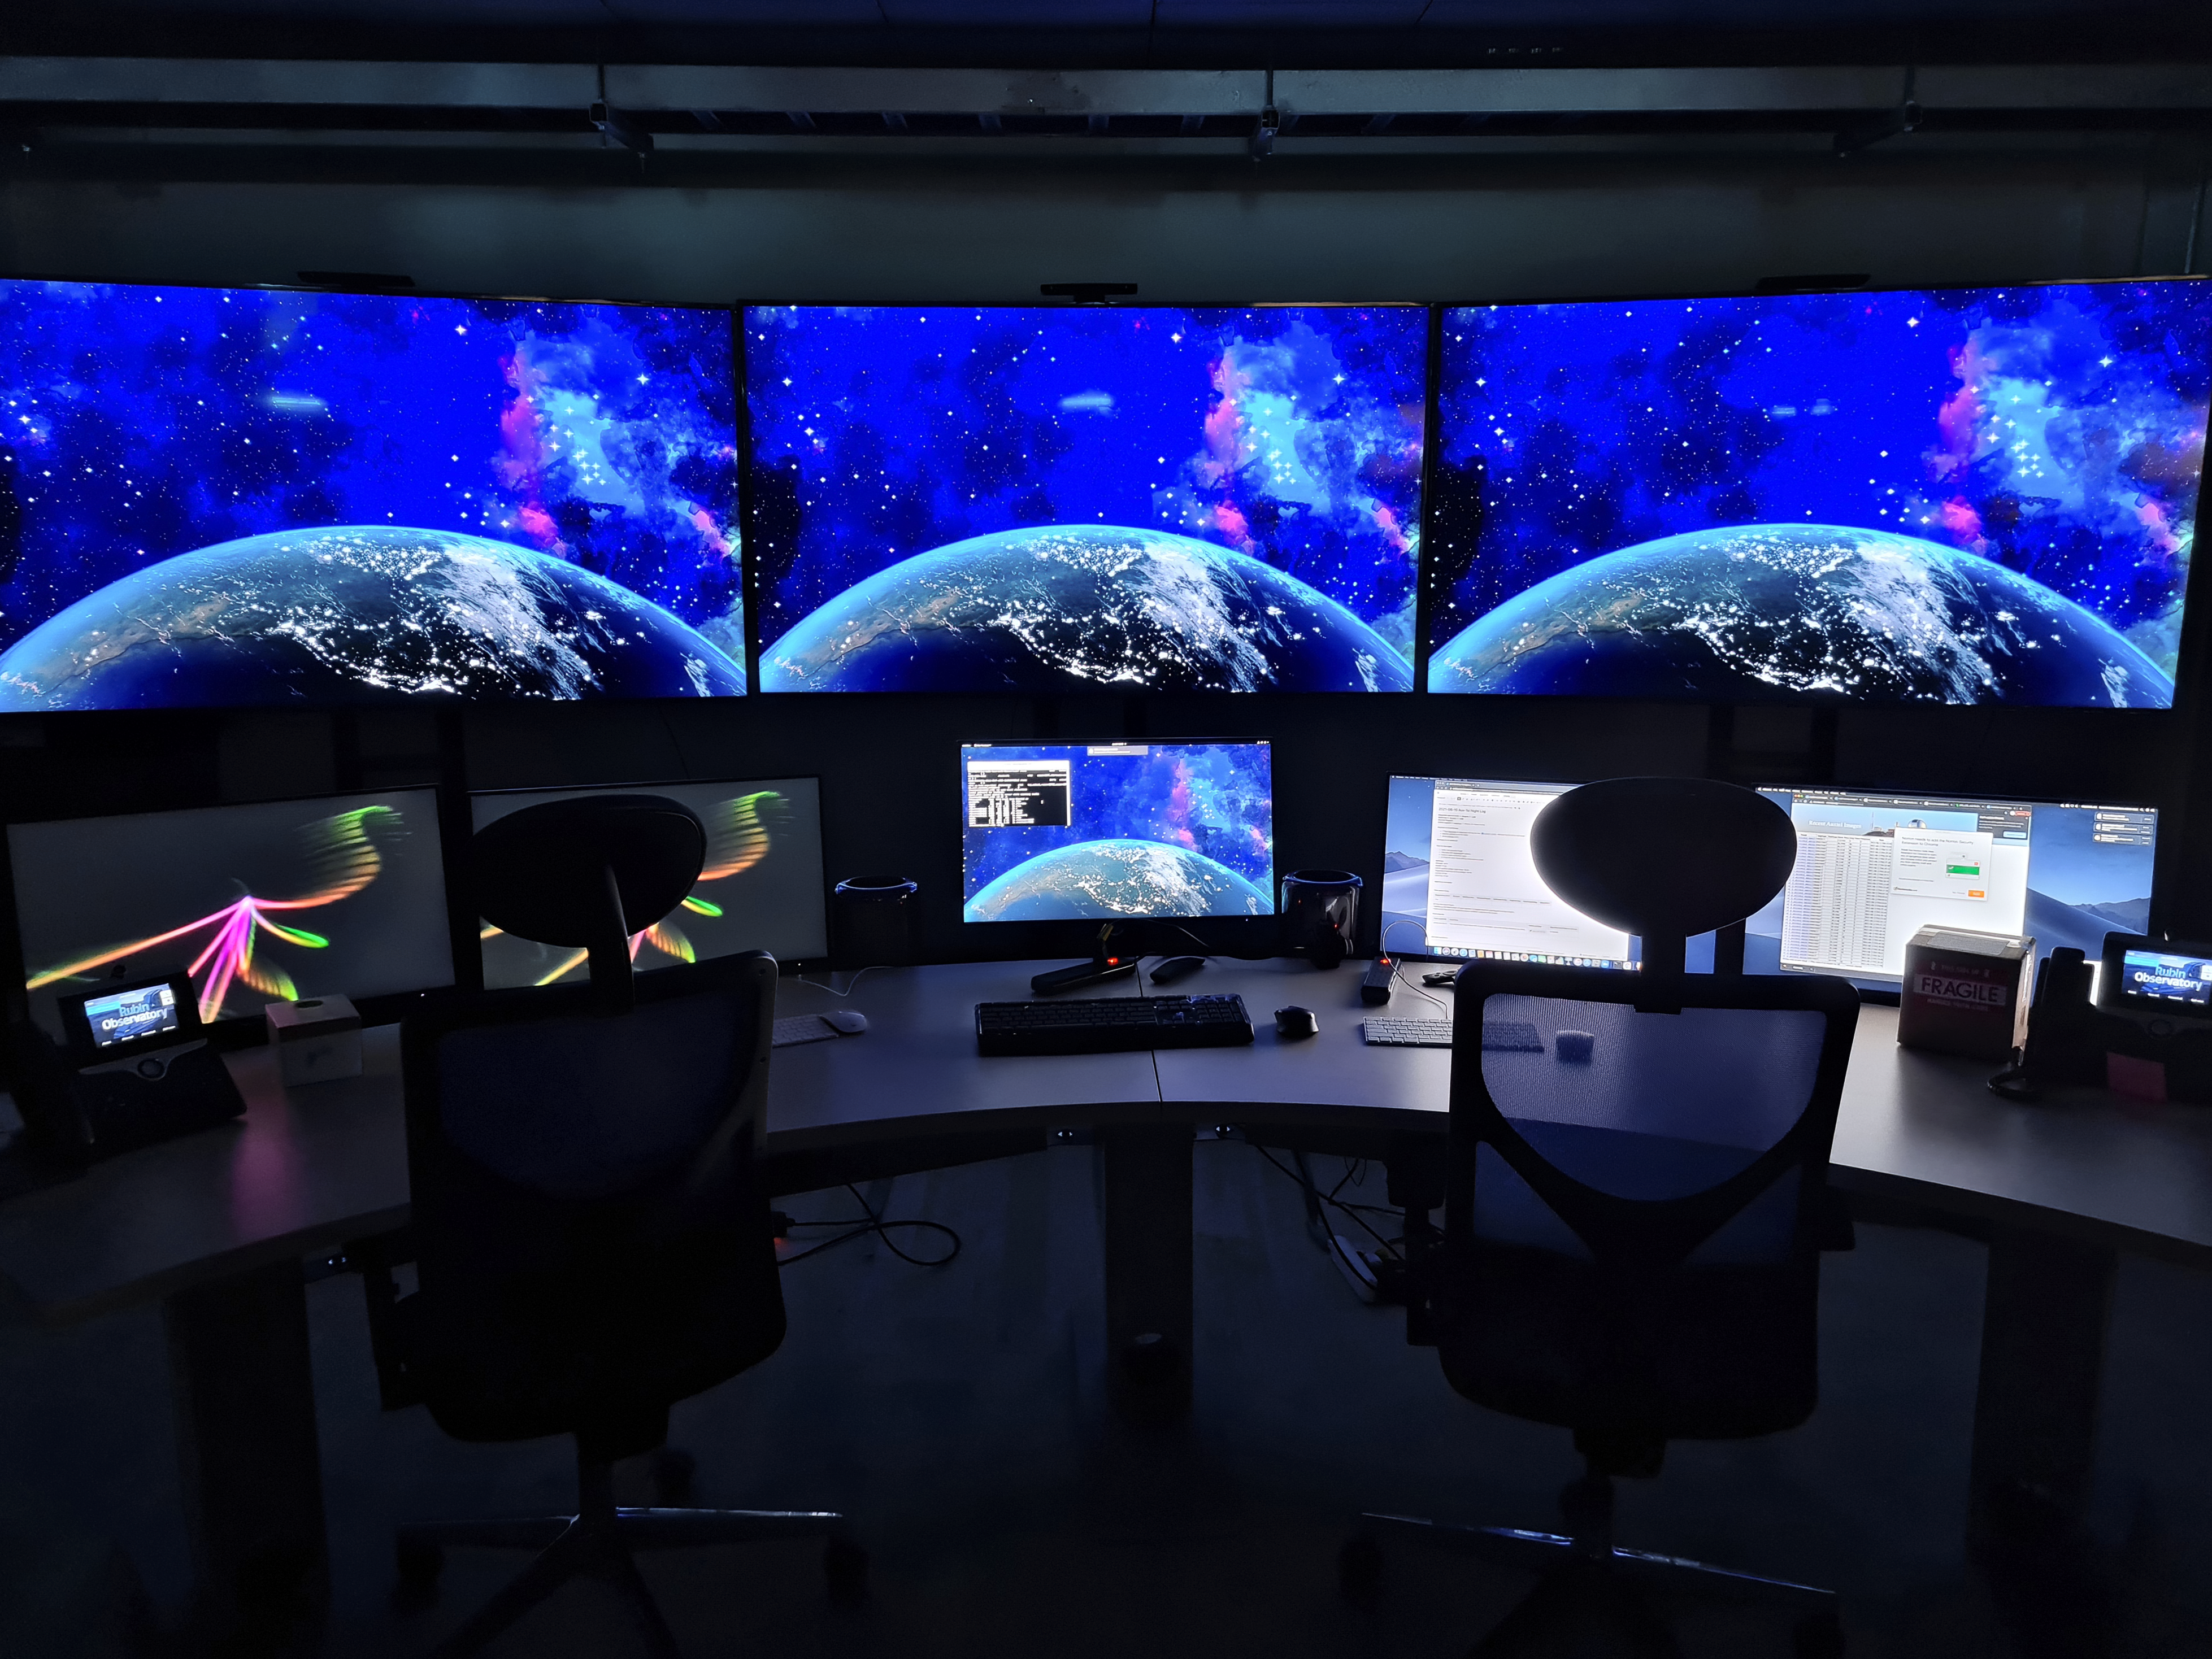

Rubin Control Room

Control room at the Vera C. Rubin Observatory Summit Facility

Credit: Rubin Obs/NSF/AURA